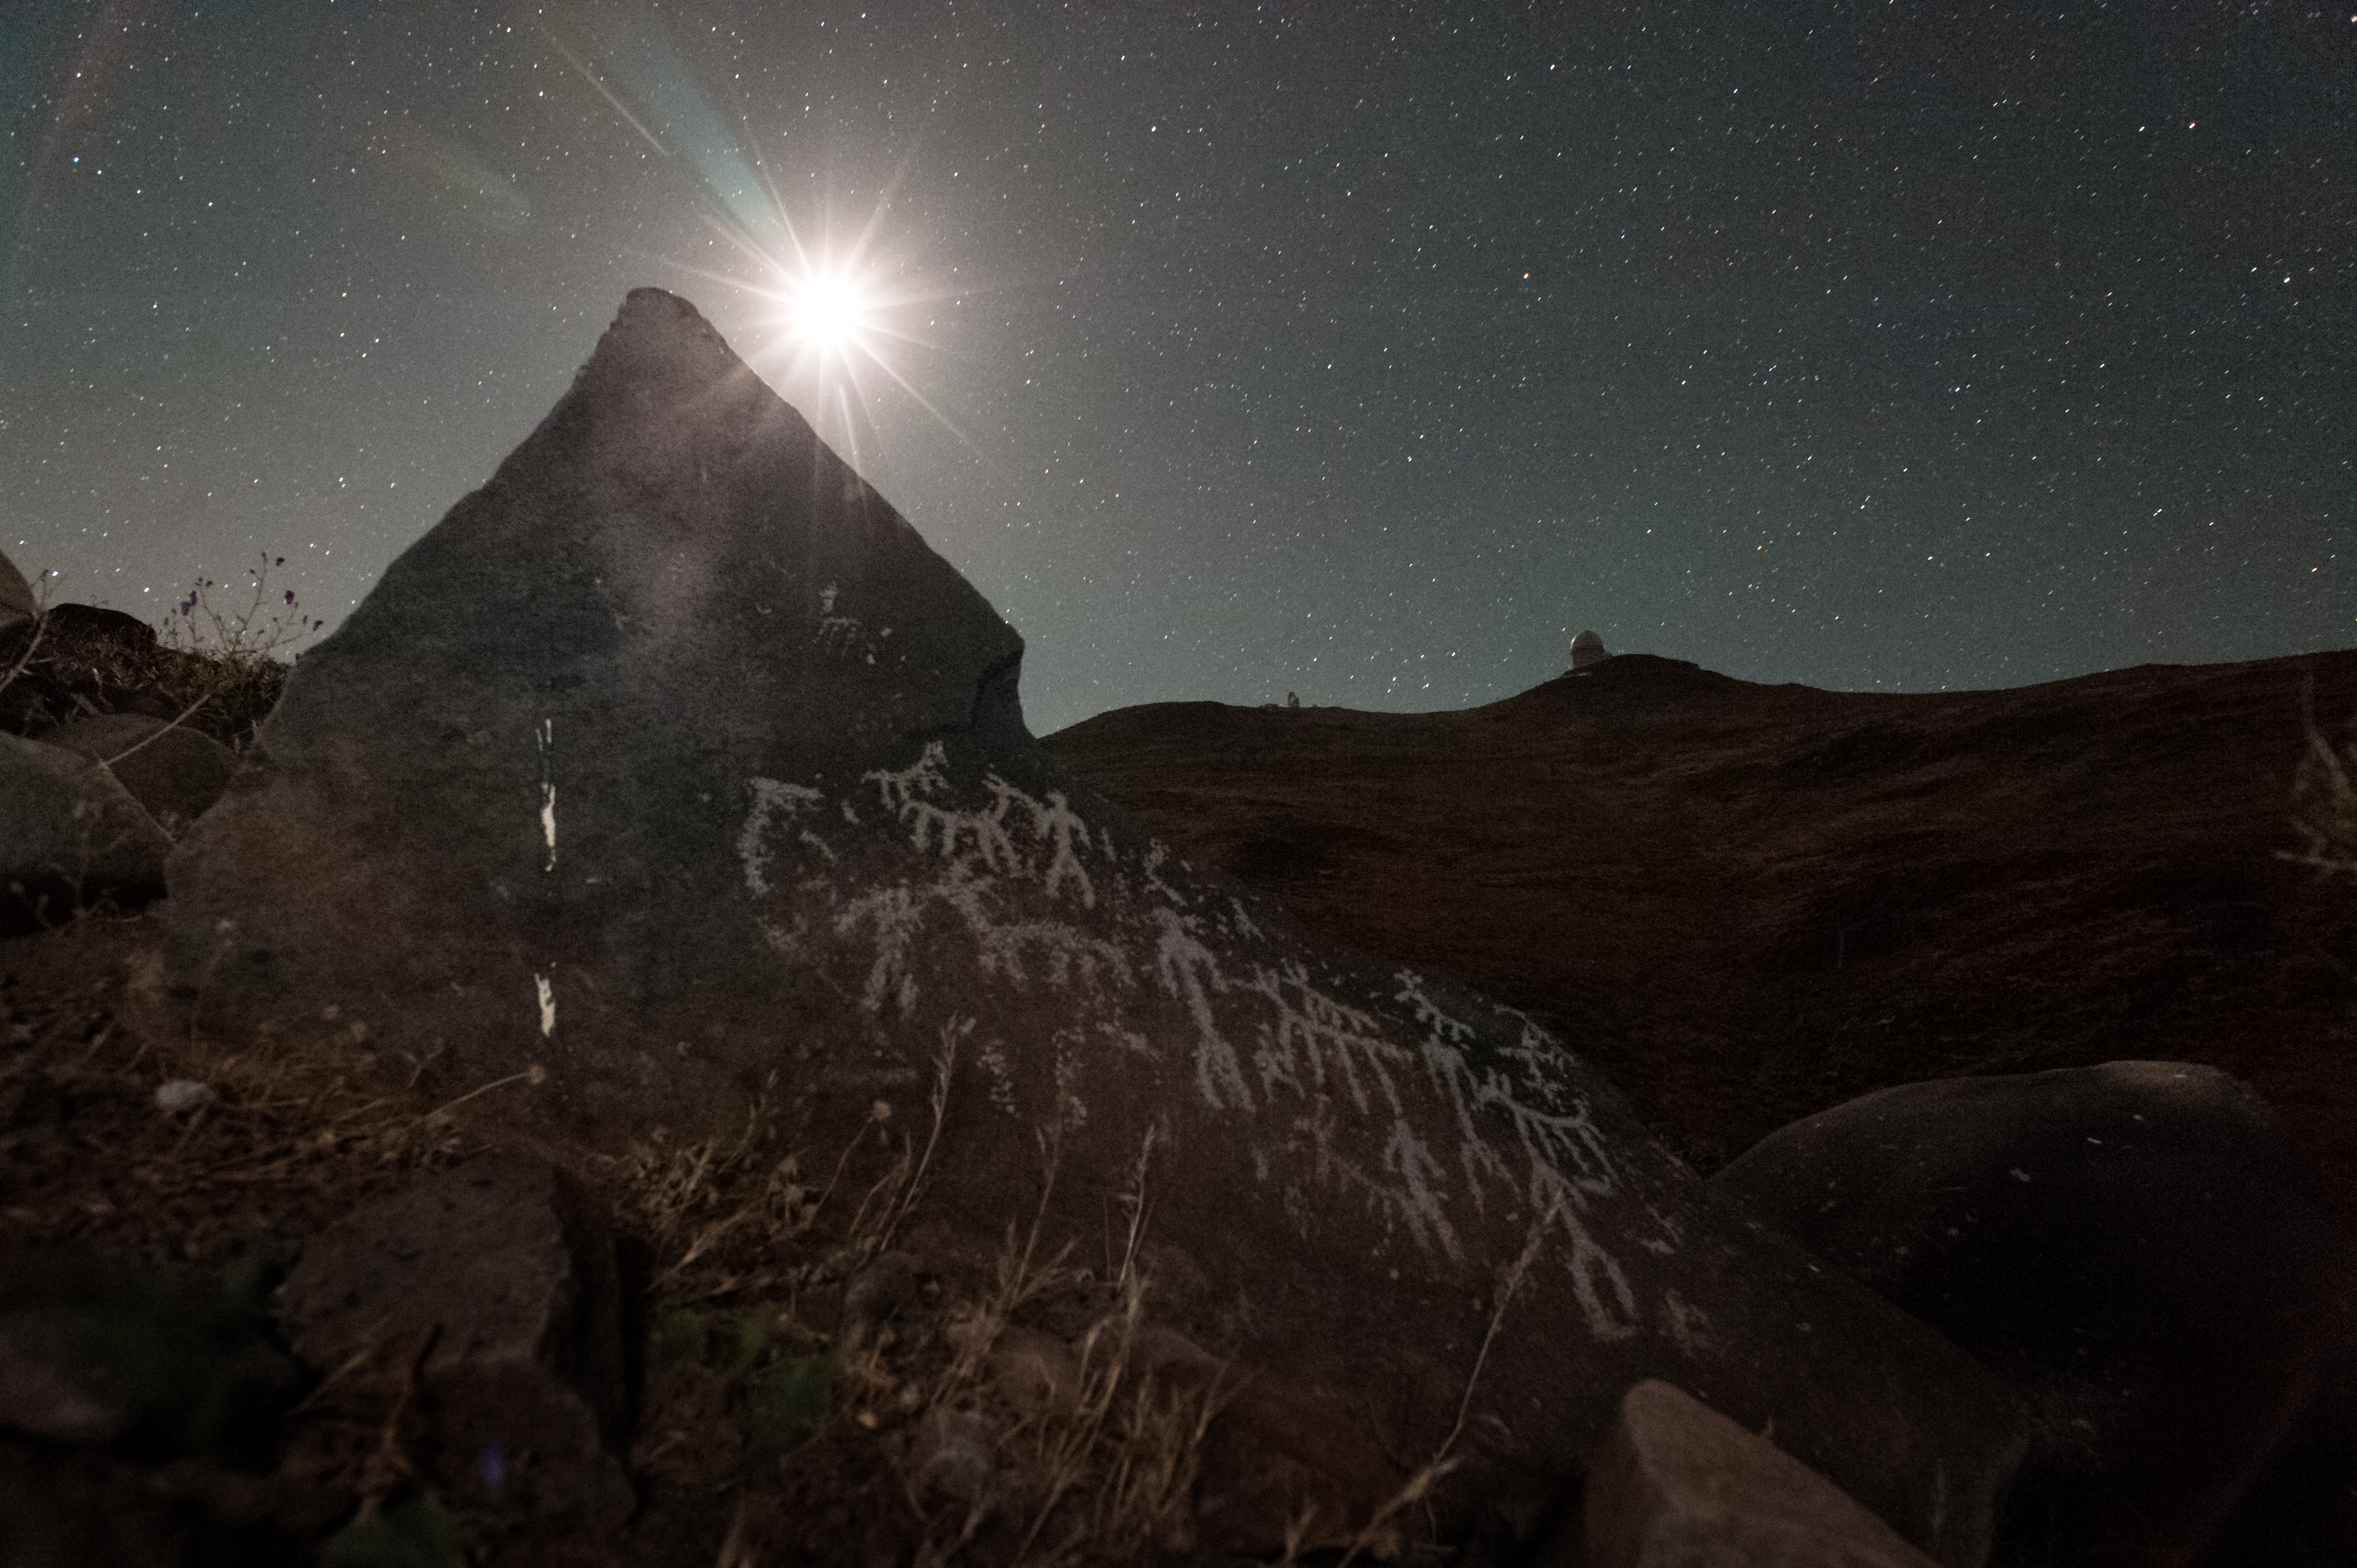

The ascent of man

Modern science and the spectre of ancient man coexist in this thought-provoking image of a petroglyph near the site of ESO’s La Silla Observatory in Chile.

A petroglyph is an ancient stone engraving, examples of which can be found scattered across the globe. In some places they can date back as far as 40 000 BCE, but the one pictured here is much more recent.

Upon the face of the stone, the images of men are depicted alongside llamas or other similar wild camelids. The native nomadic people of the Atacama Desert in Chile would have followed herds of these animals across the largely arid and inhospitable land before they adopted a sedentary culture, creating desert oases where they bred camelids.

The pale glow of the stars over and beyond the mountain ridge and the silhouette of one of La Silla’s telescopes frame the passing of the centuries and the progress of humanity from prehistory to our modern age of space exploration.

Credit: ESO/H. Dahle